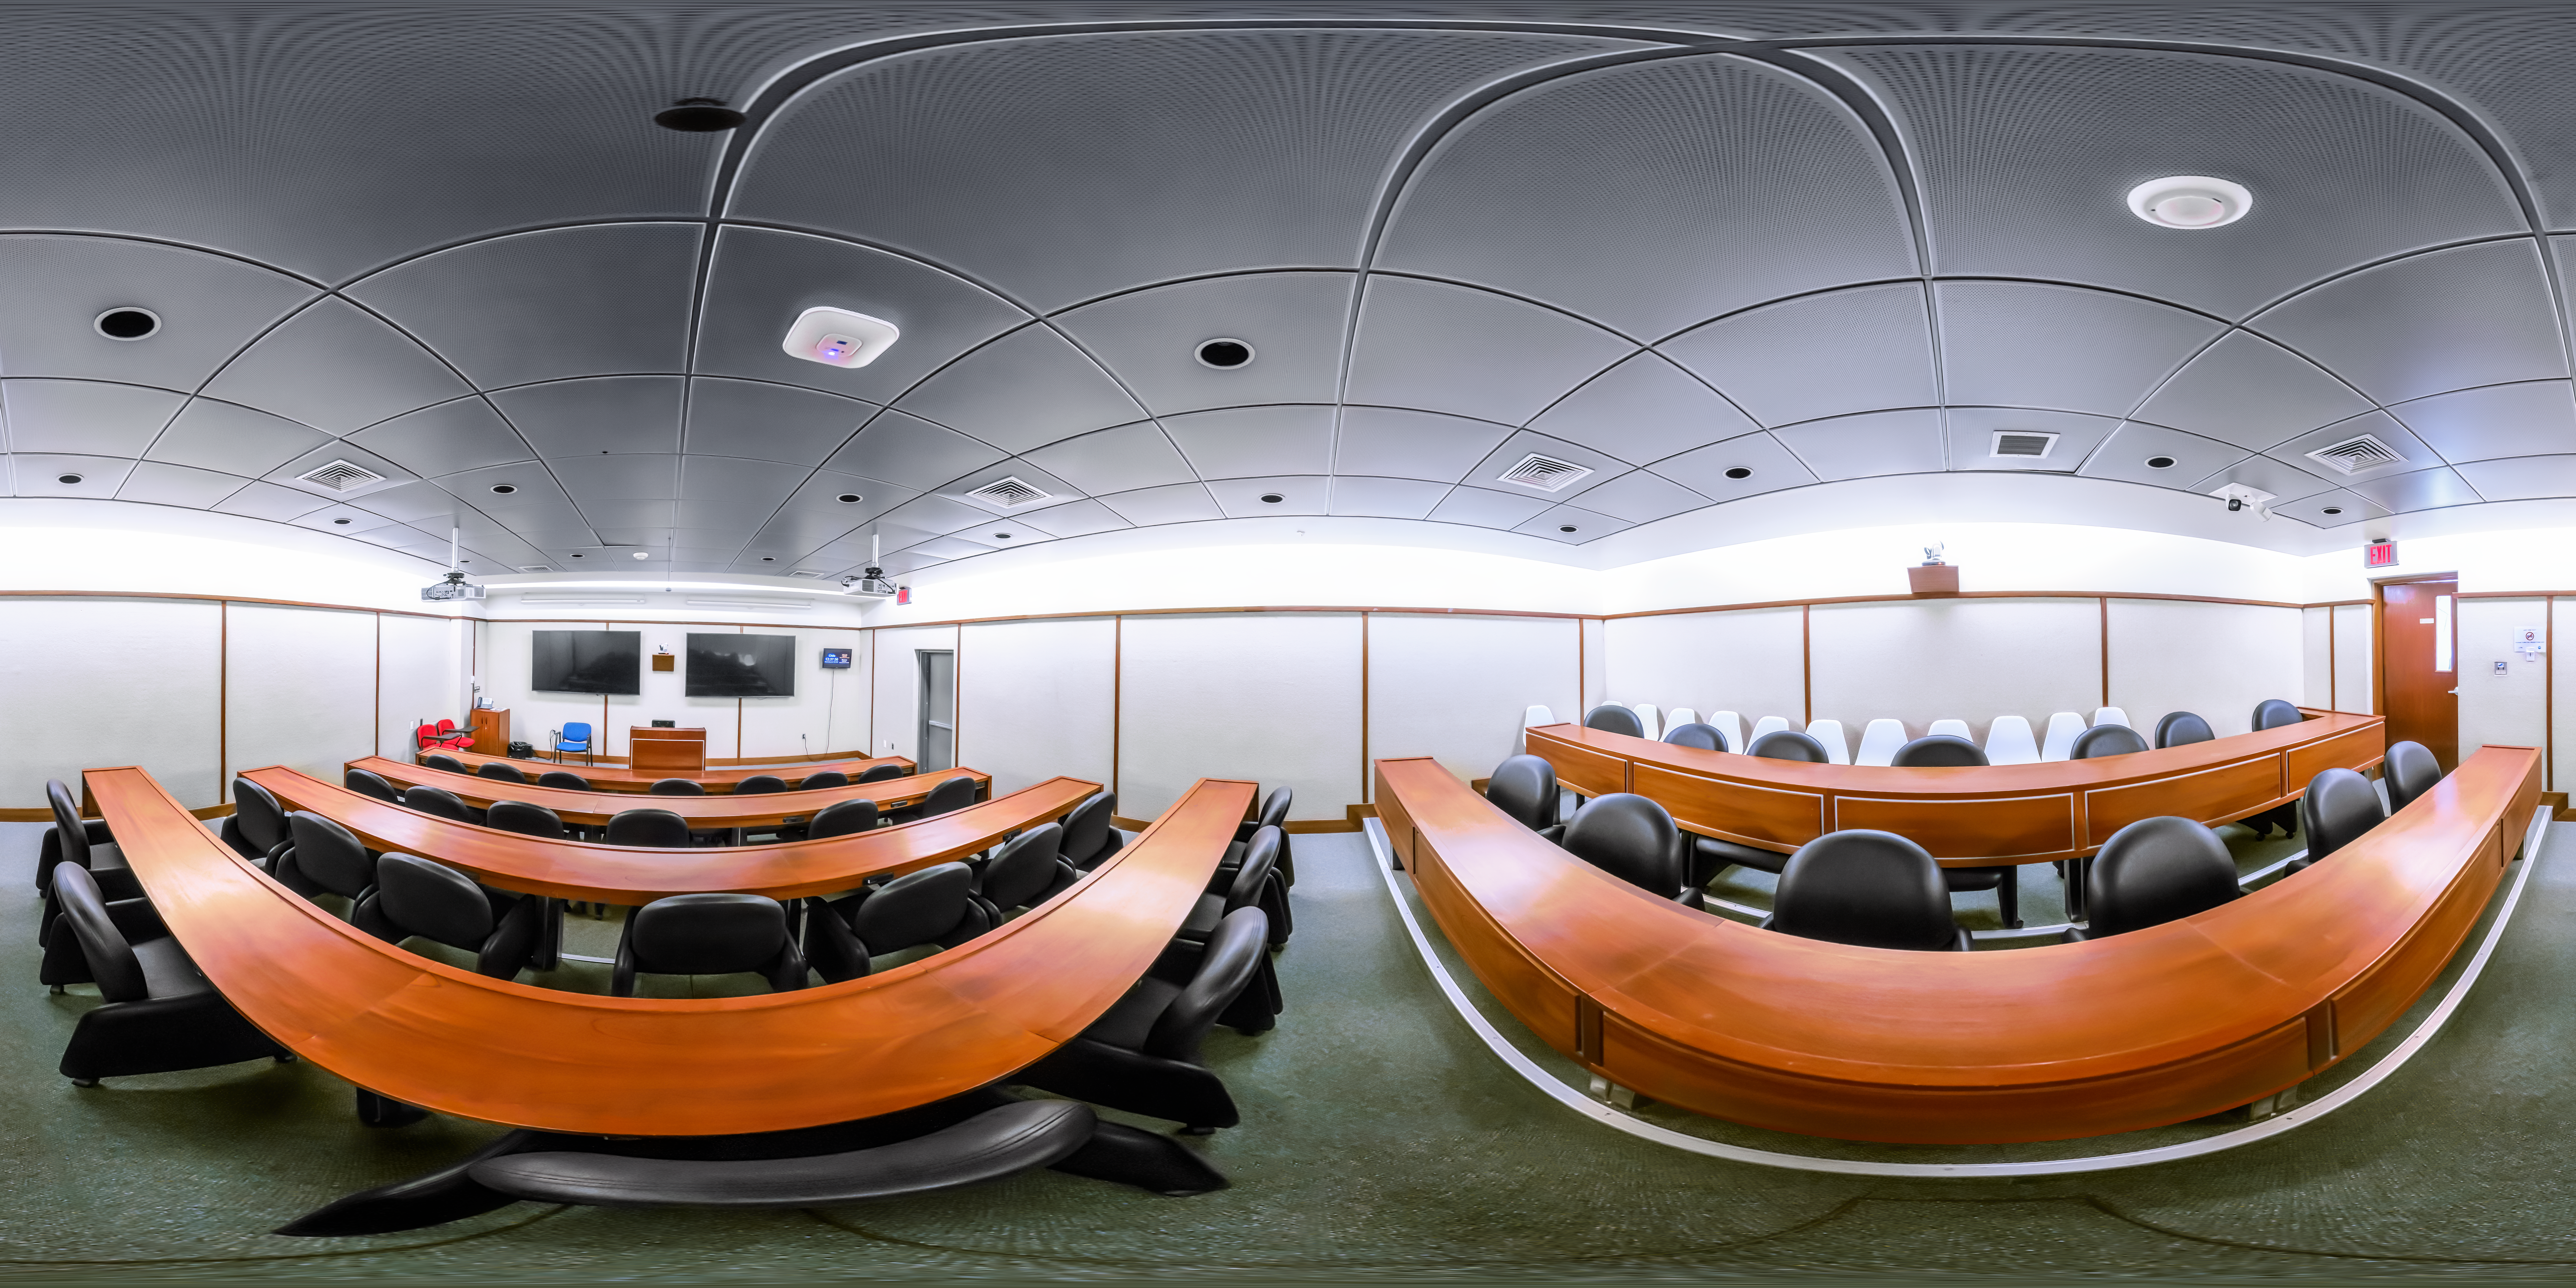

AURA Recinto Lecture Room 360 Panorama

A 360 panorama of the lecture room at the AURA Recinto Building C in La Serena, Chile.

Credit: NOIRLab/NSF/AURA/P. Horálek